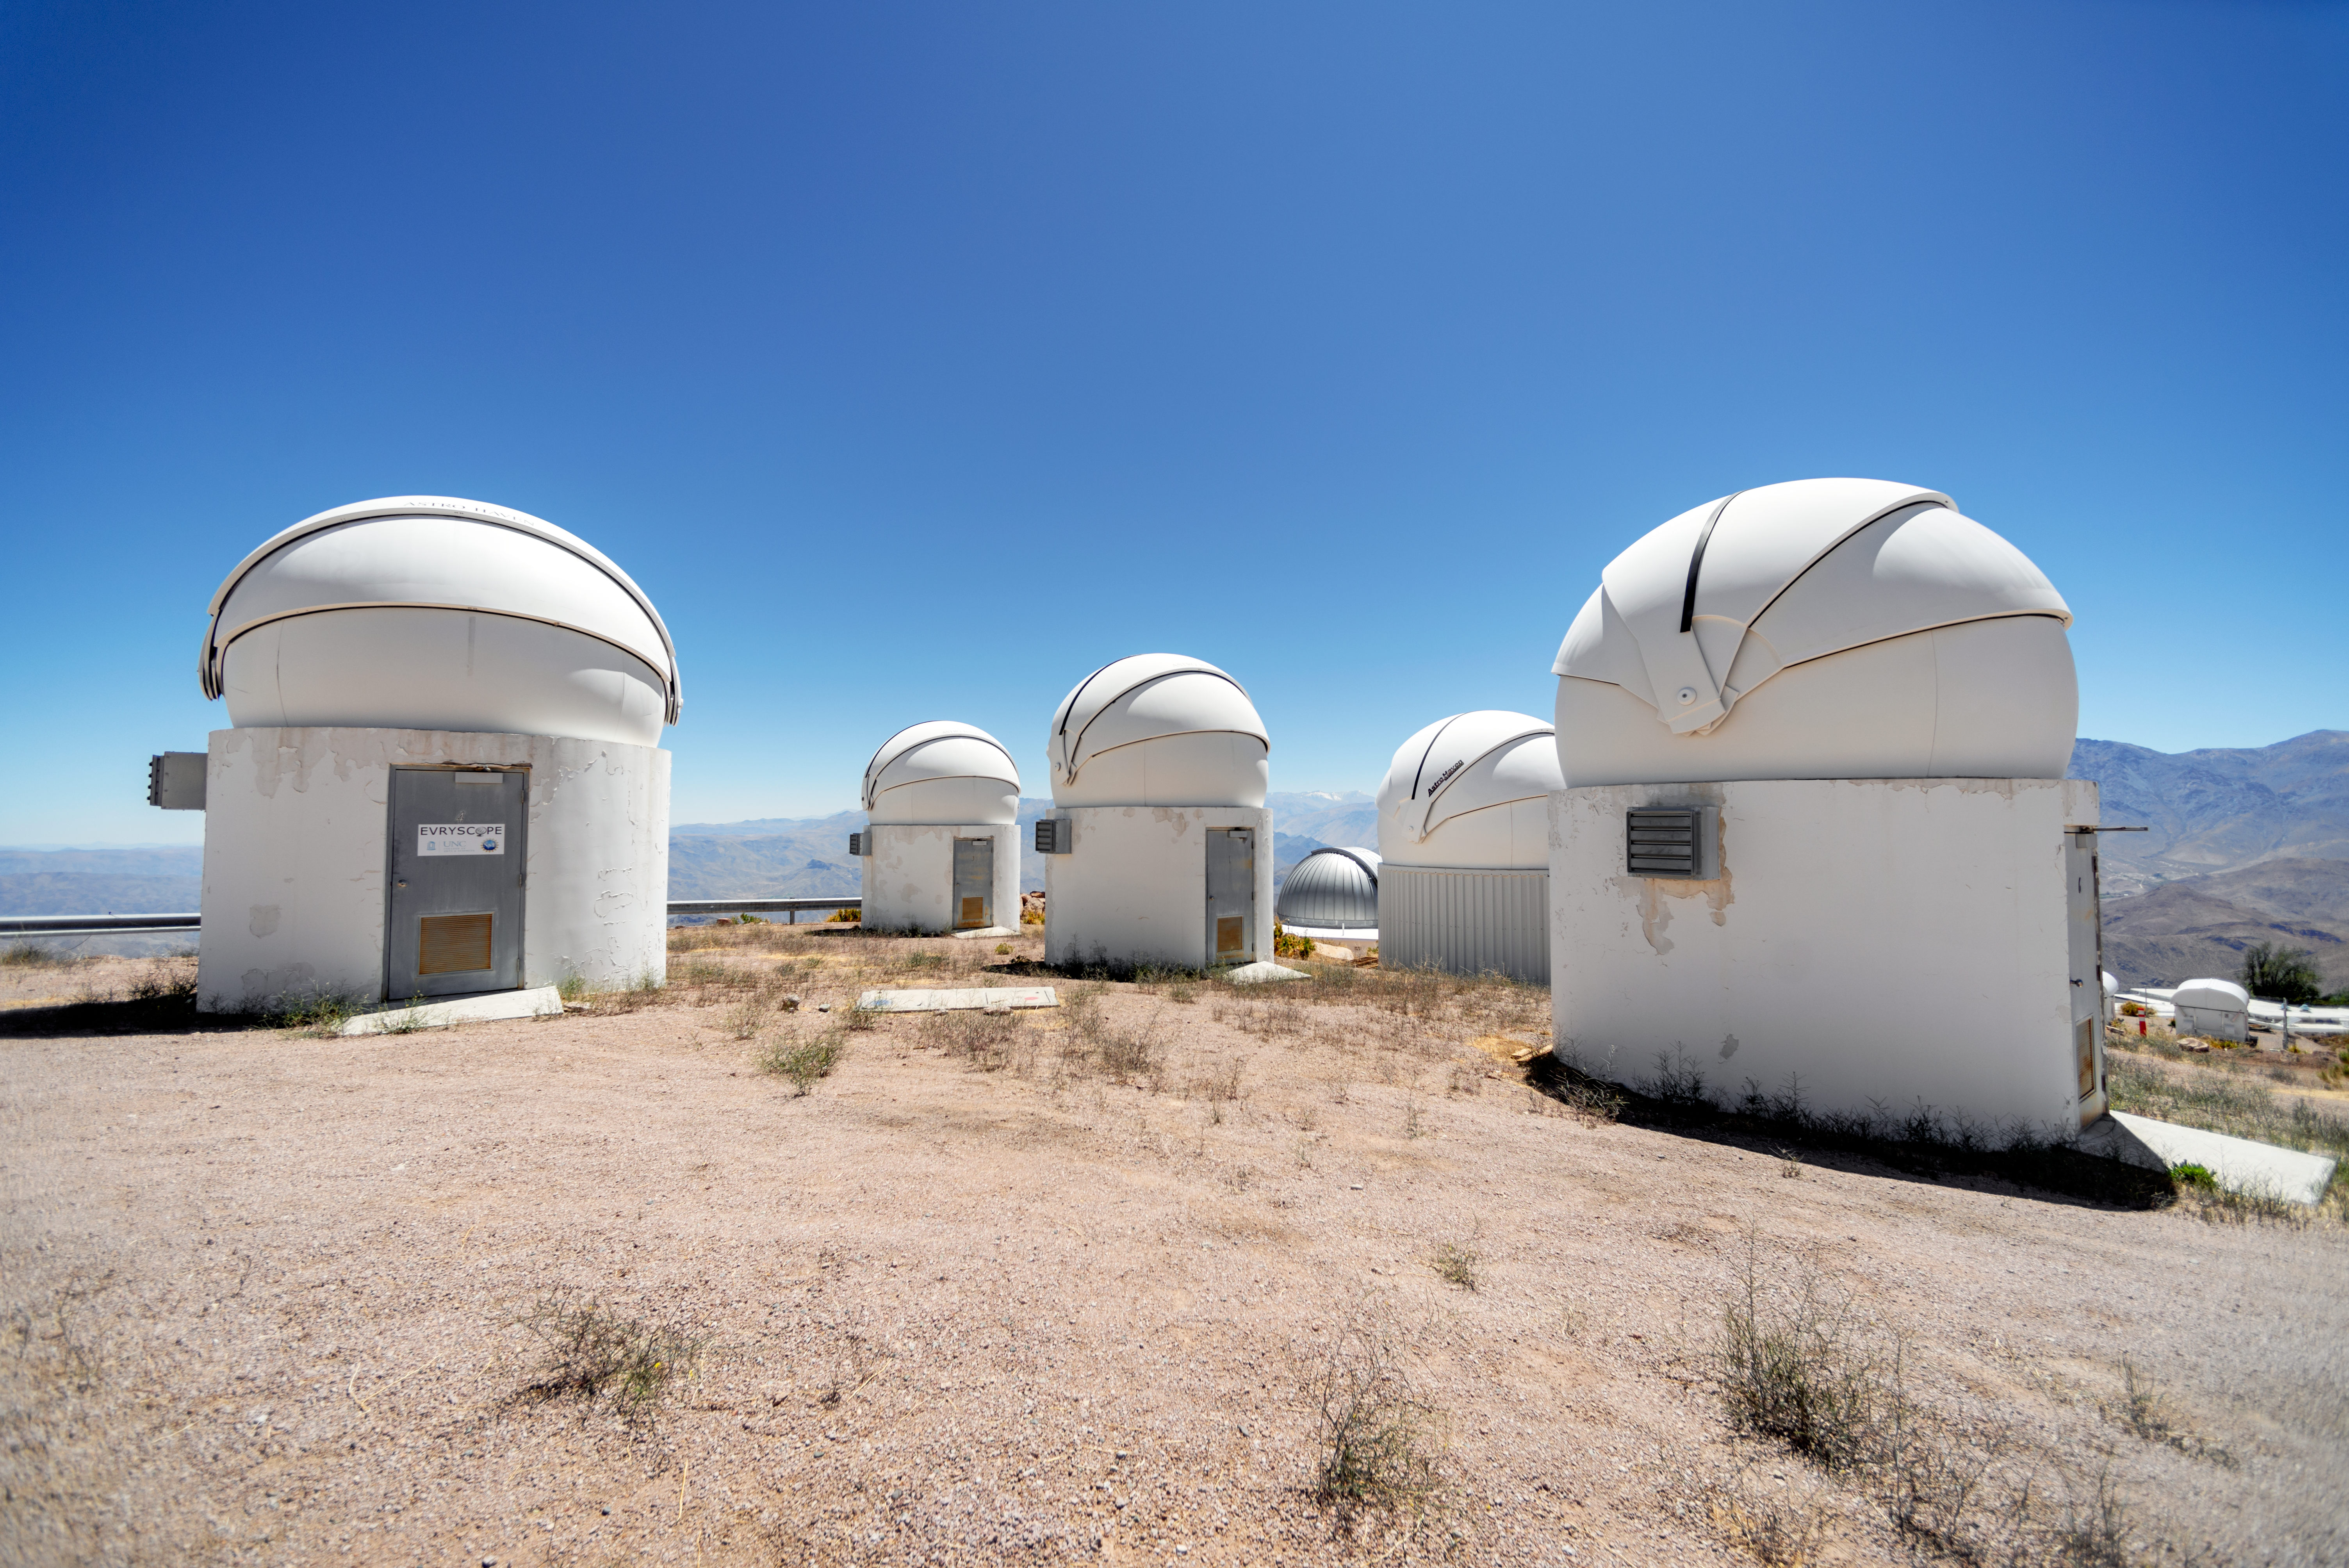

PROMPT and Evryscope-South Telescope Domes

This photo shows several PROMPT (Panchromatic Robotic Optical Monitoring and Polarimetry Telescopes) domes and the dome for the Evryscope-South Telescope (left) at Cerro Tololo Inter-American Observatory in Chile.

Credit: CTIO/NOIRLab/NSF/AURA